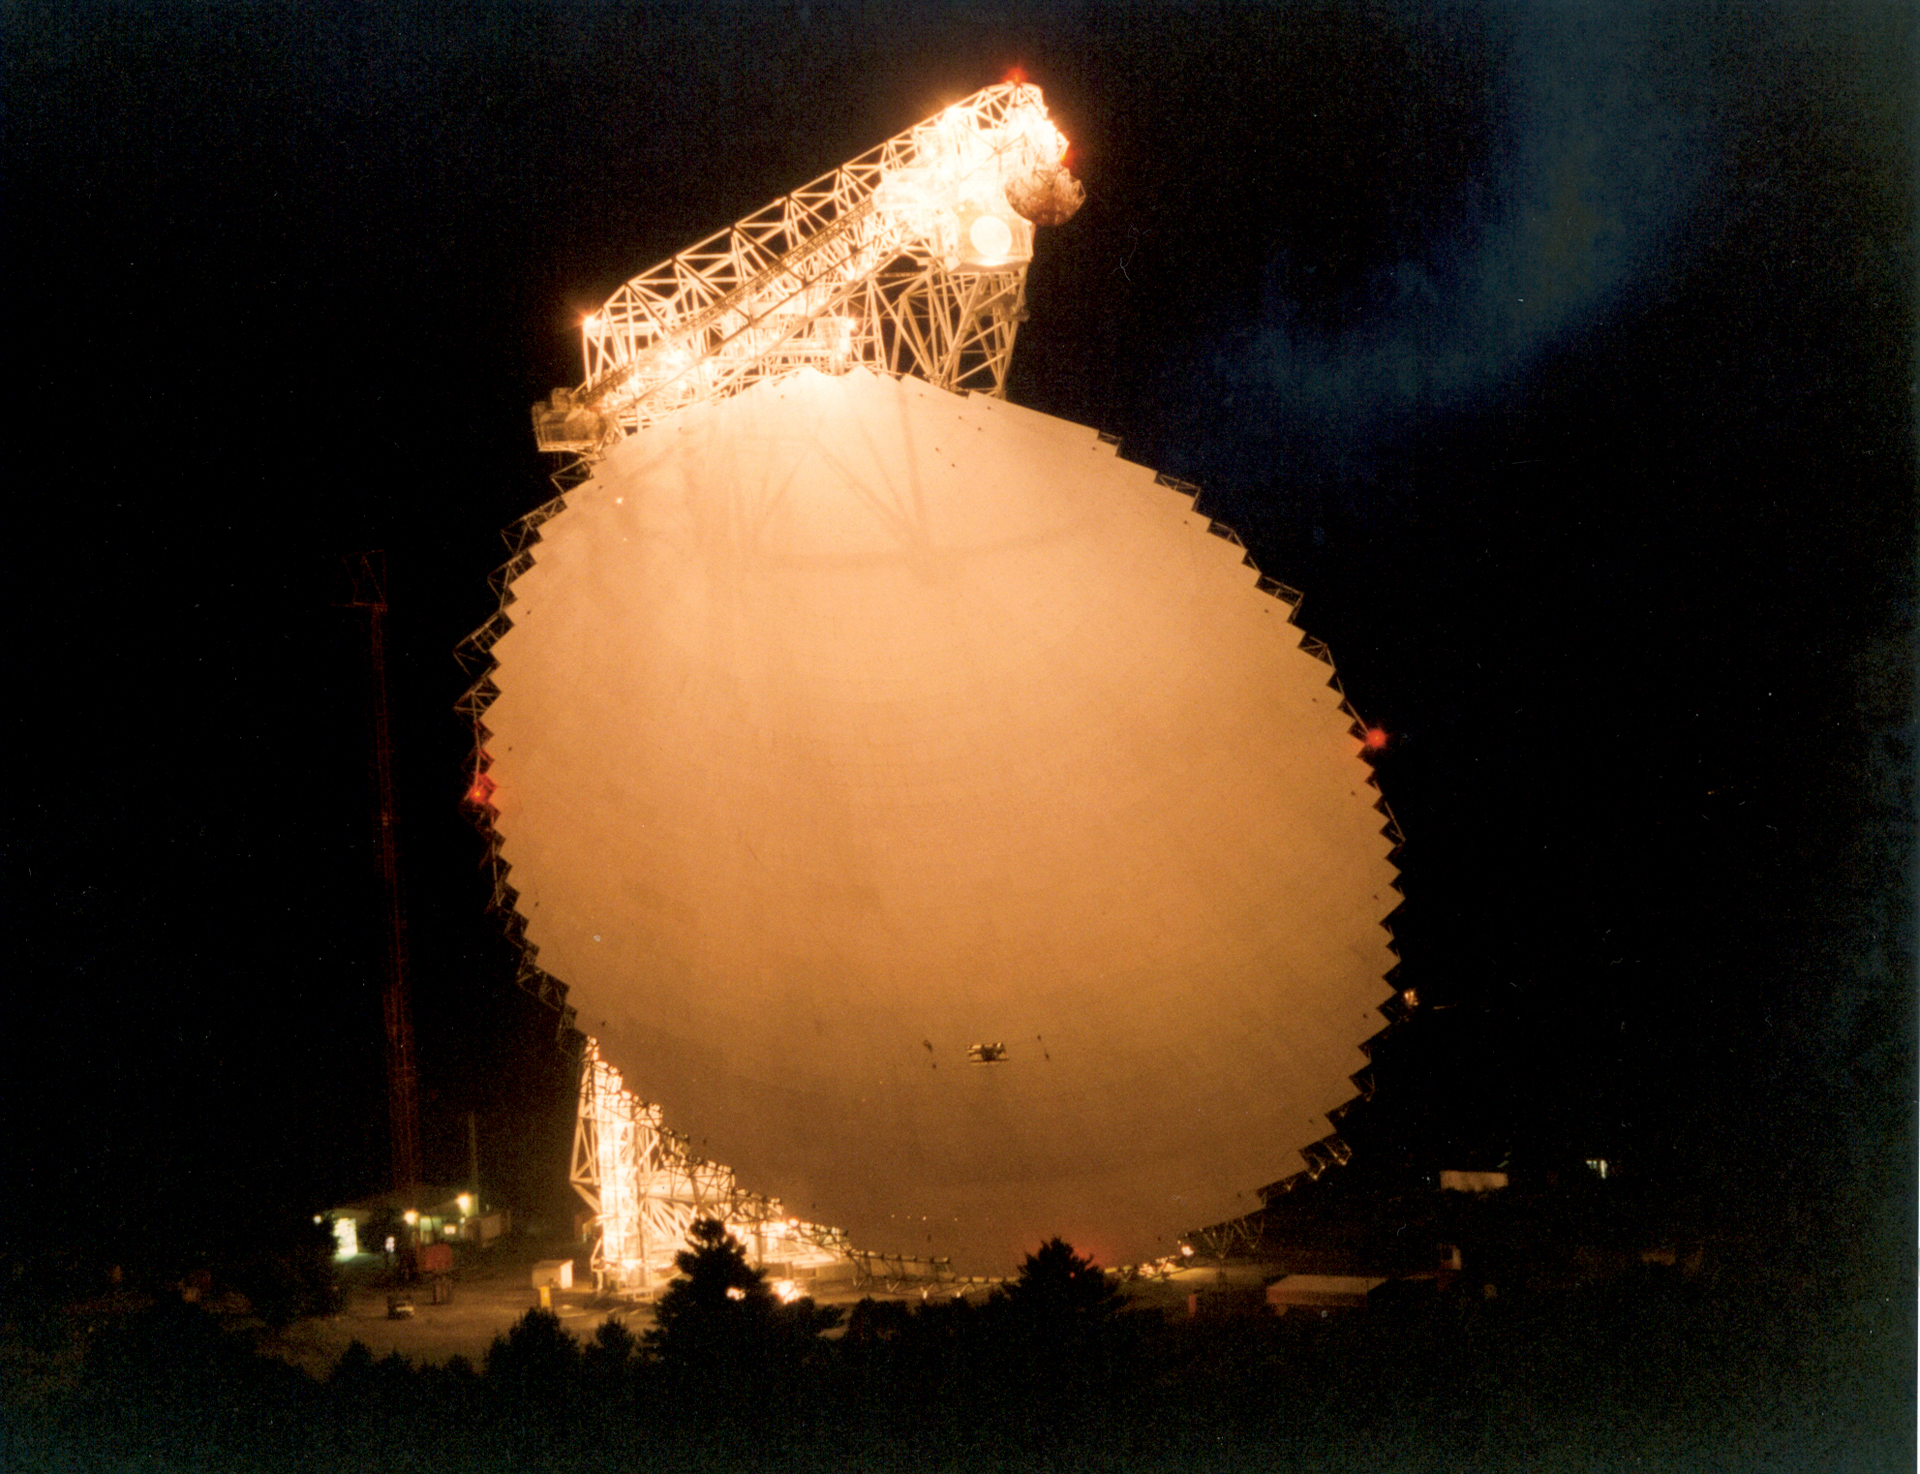

GBT at Night

All 2.3 acres of the Green Bank Telescope surface shine under the bright maintenance lights.

Credit: T. Wheadon